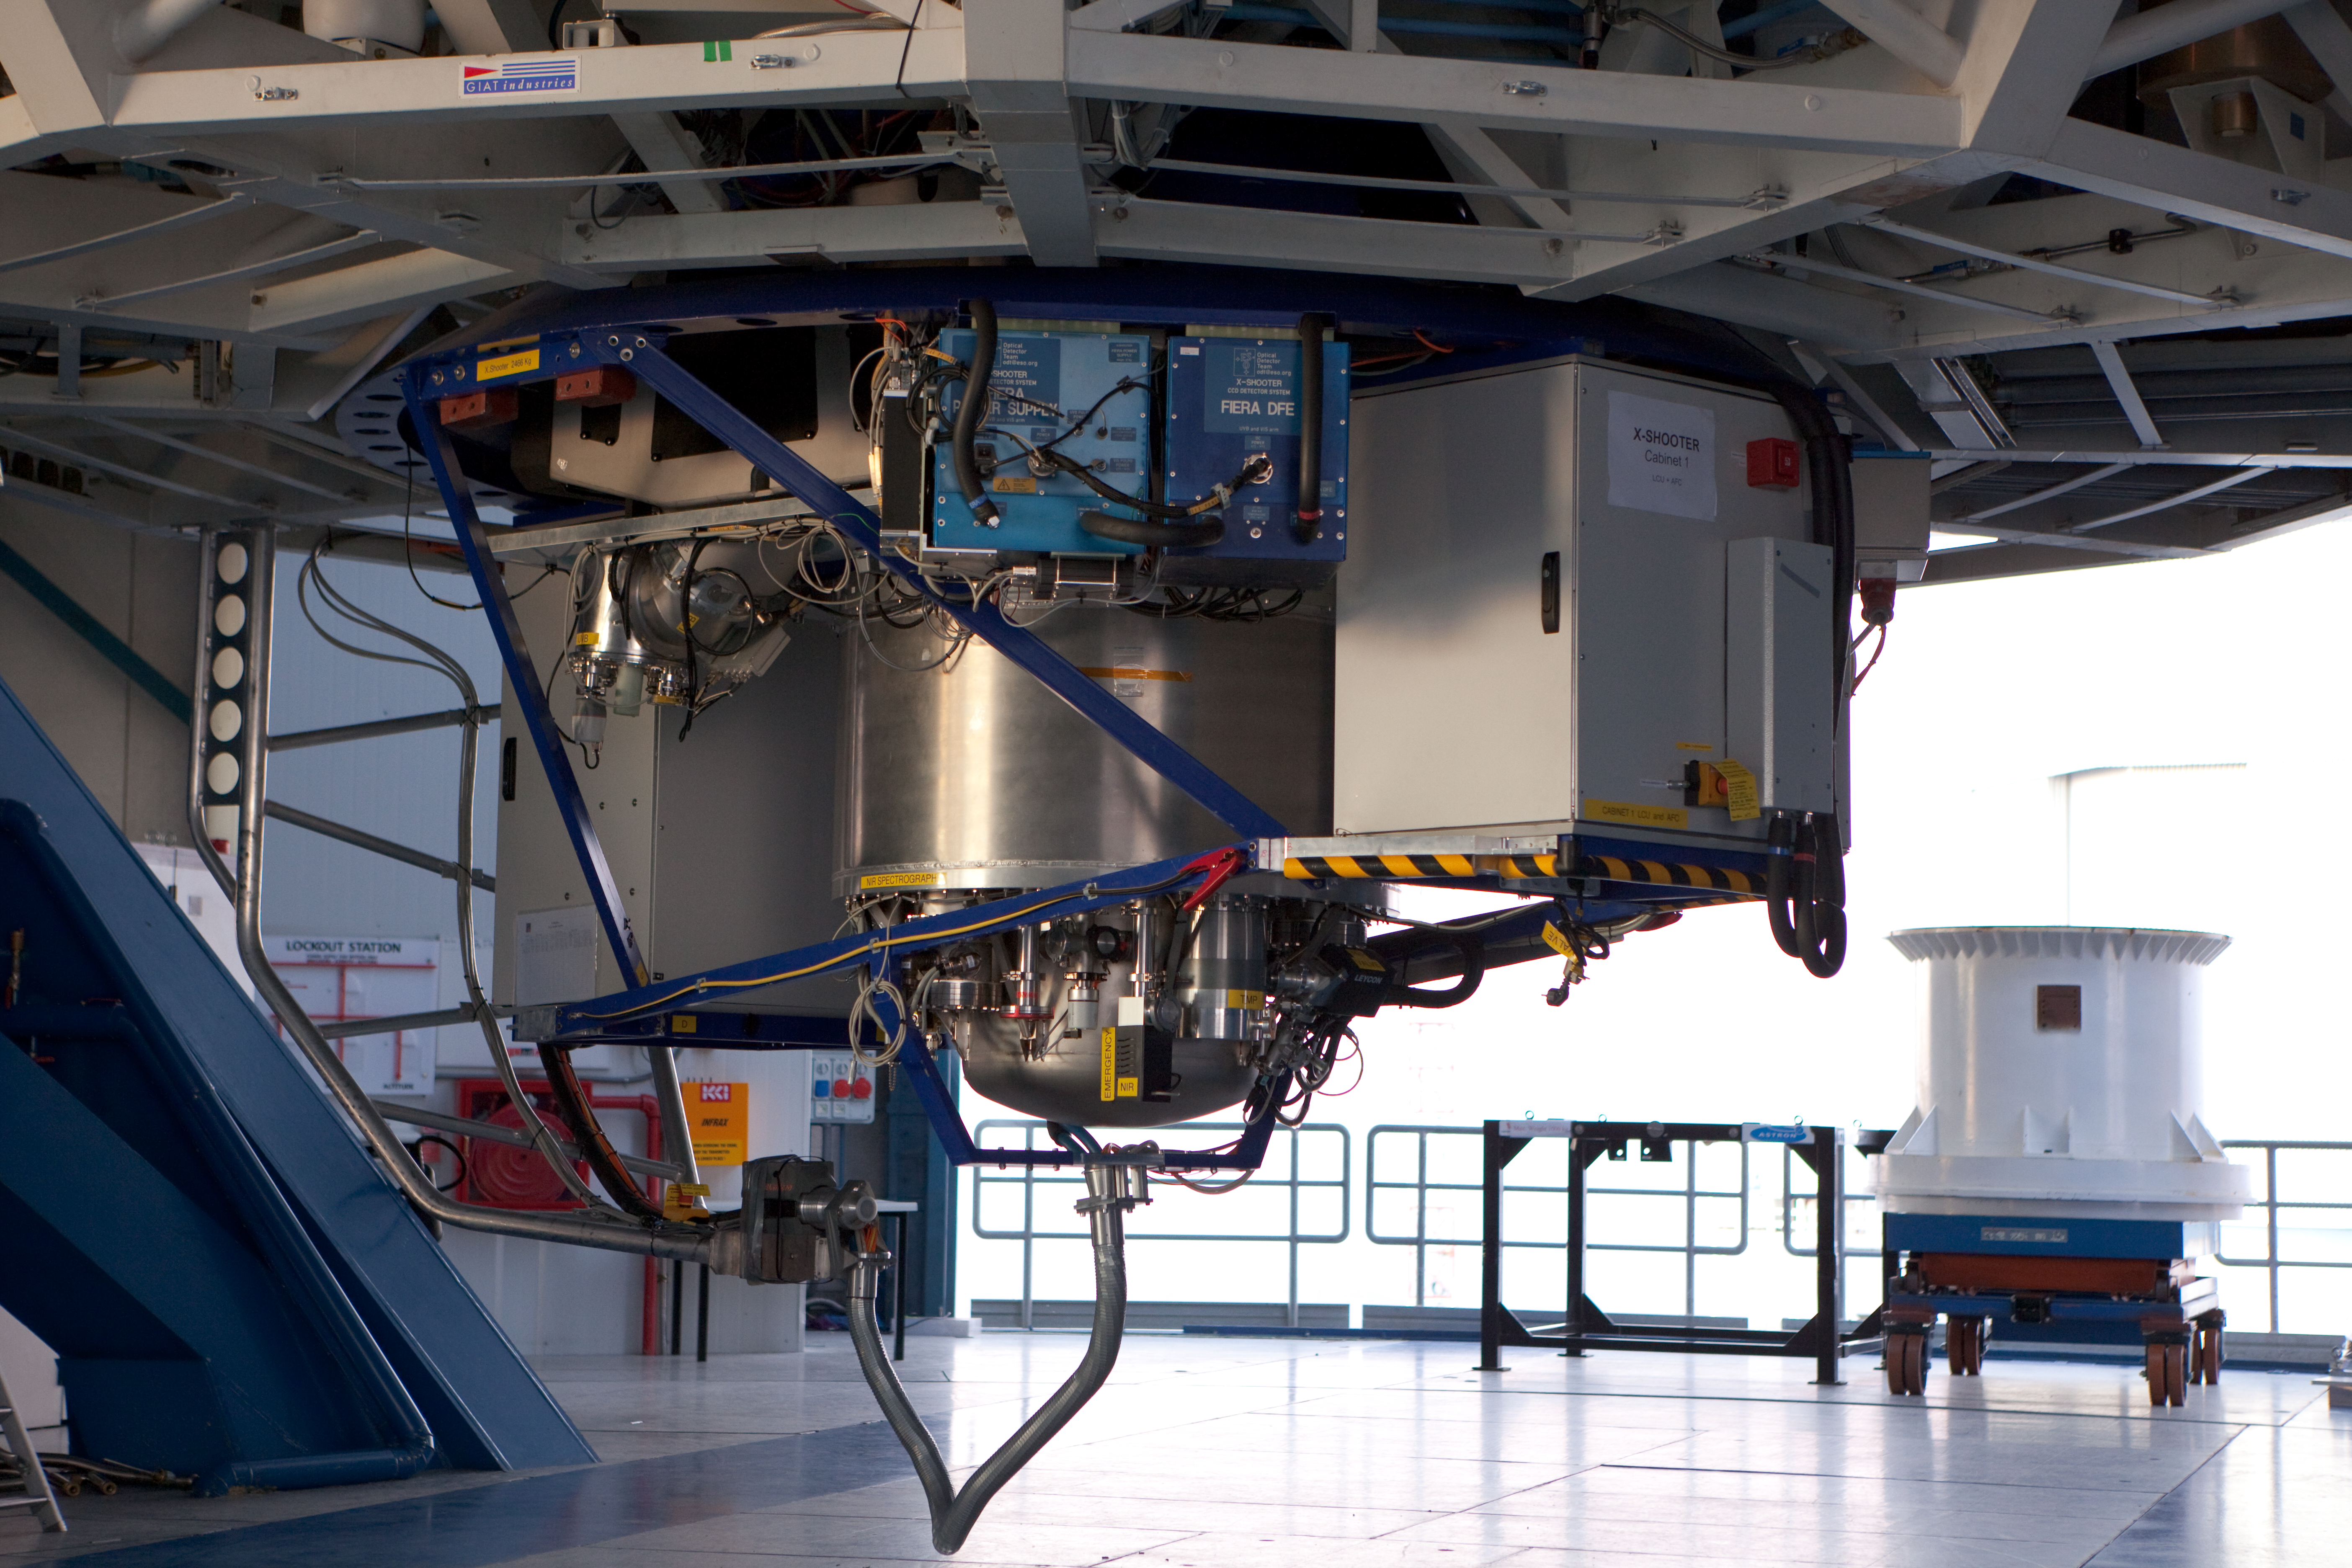

X-shooter at the VLT

The X-shooter instrument required about 68 person-years of work by engineers, technicians and astronomers to design and construct.

Credit: ESO